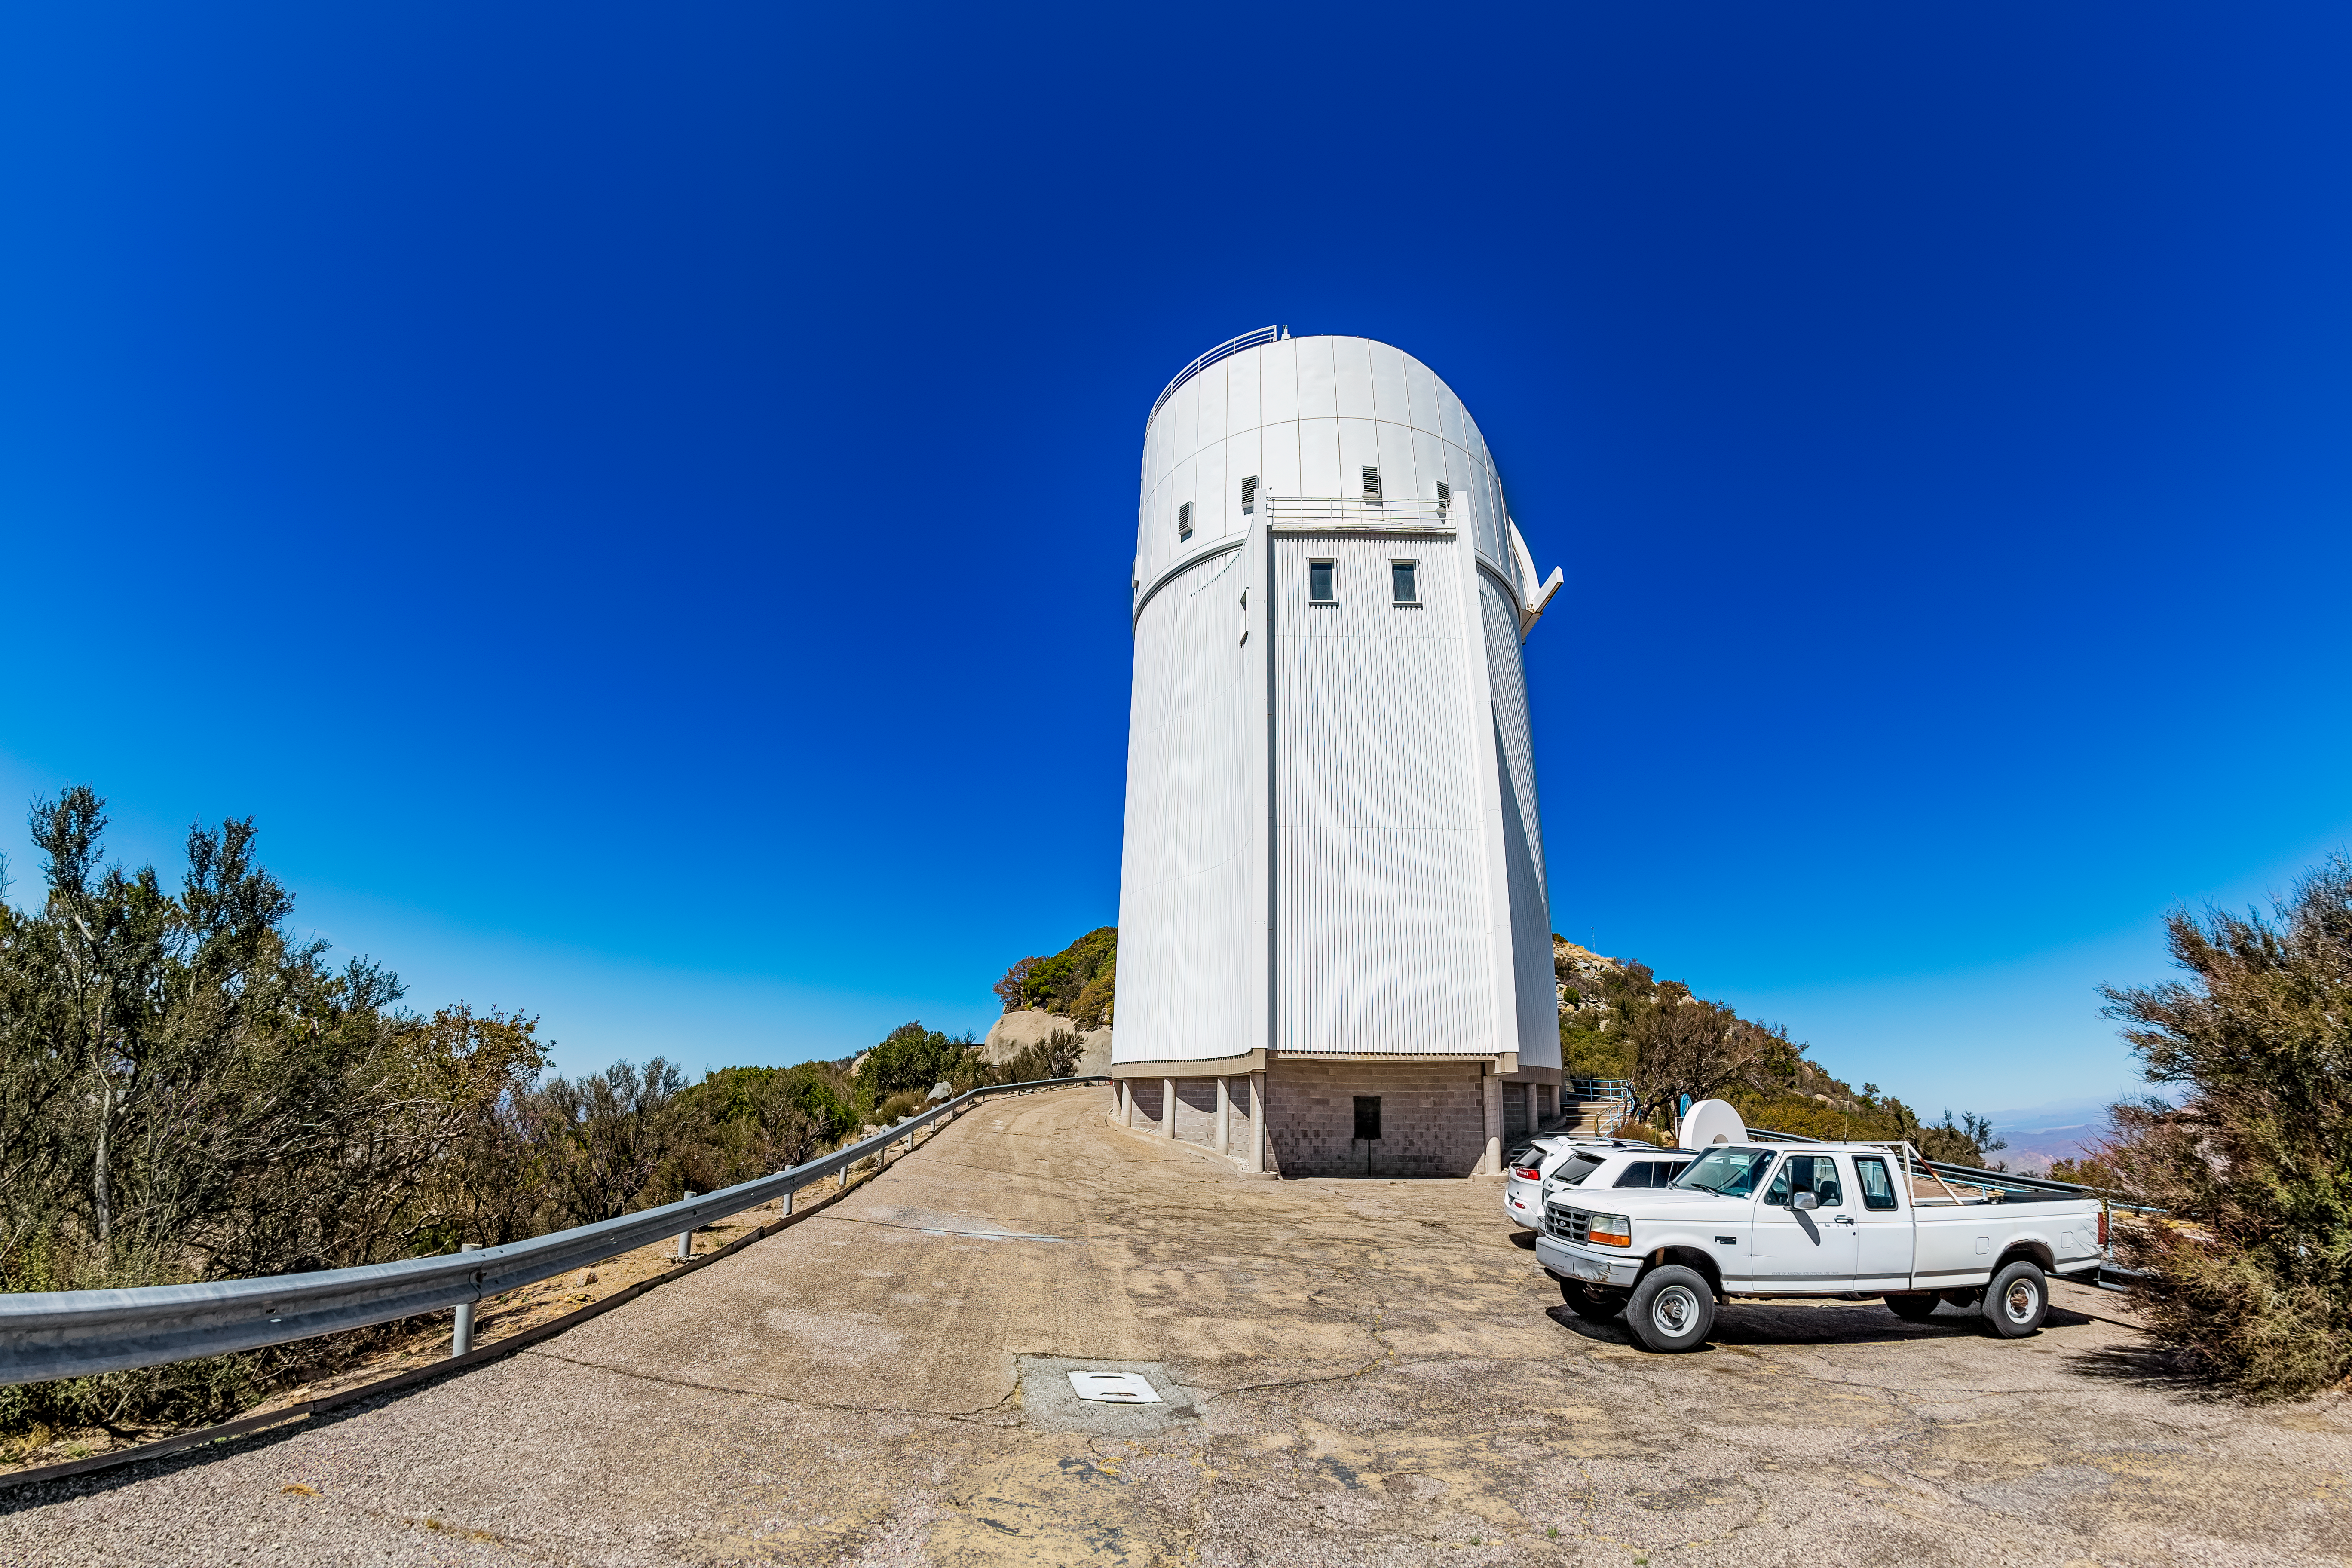

UA Bok 2.3-meter Telescope

The UA Bok 2.3-meter Telescope on a clear day on Kitt Peak National Observatory in Arizona.

Credit: KPNO/NOIRLab/NSF/AURA/T. Matsopoulos